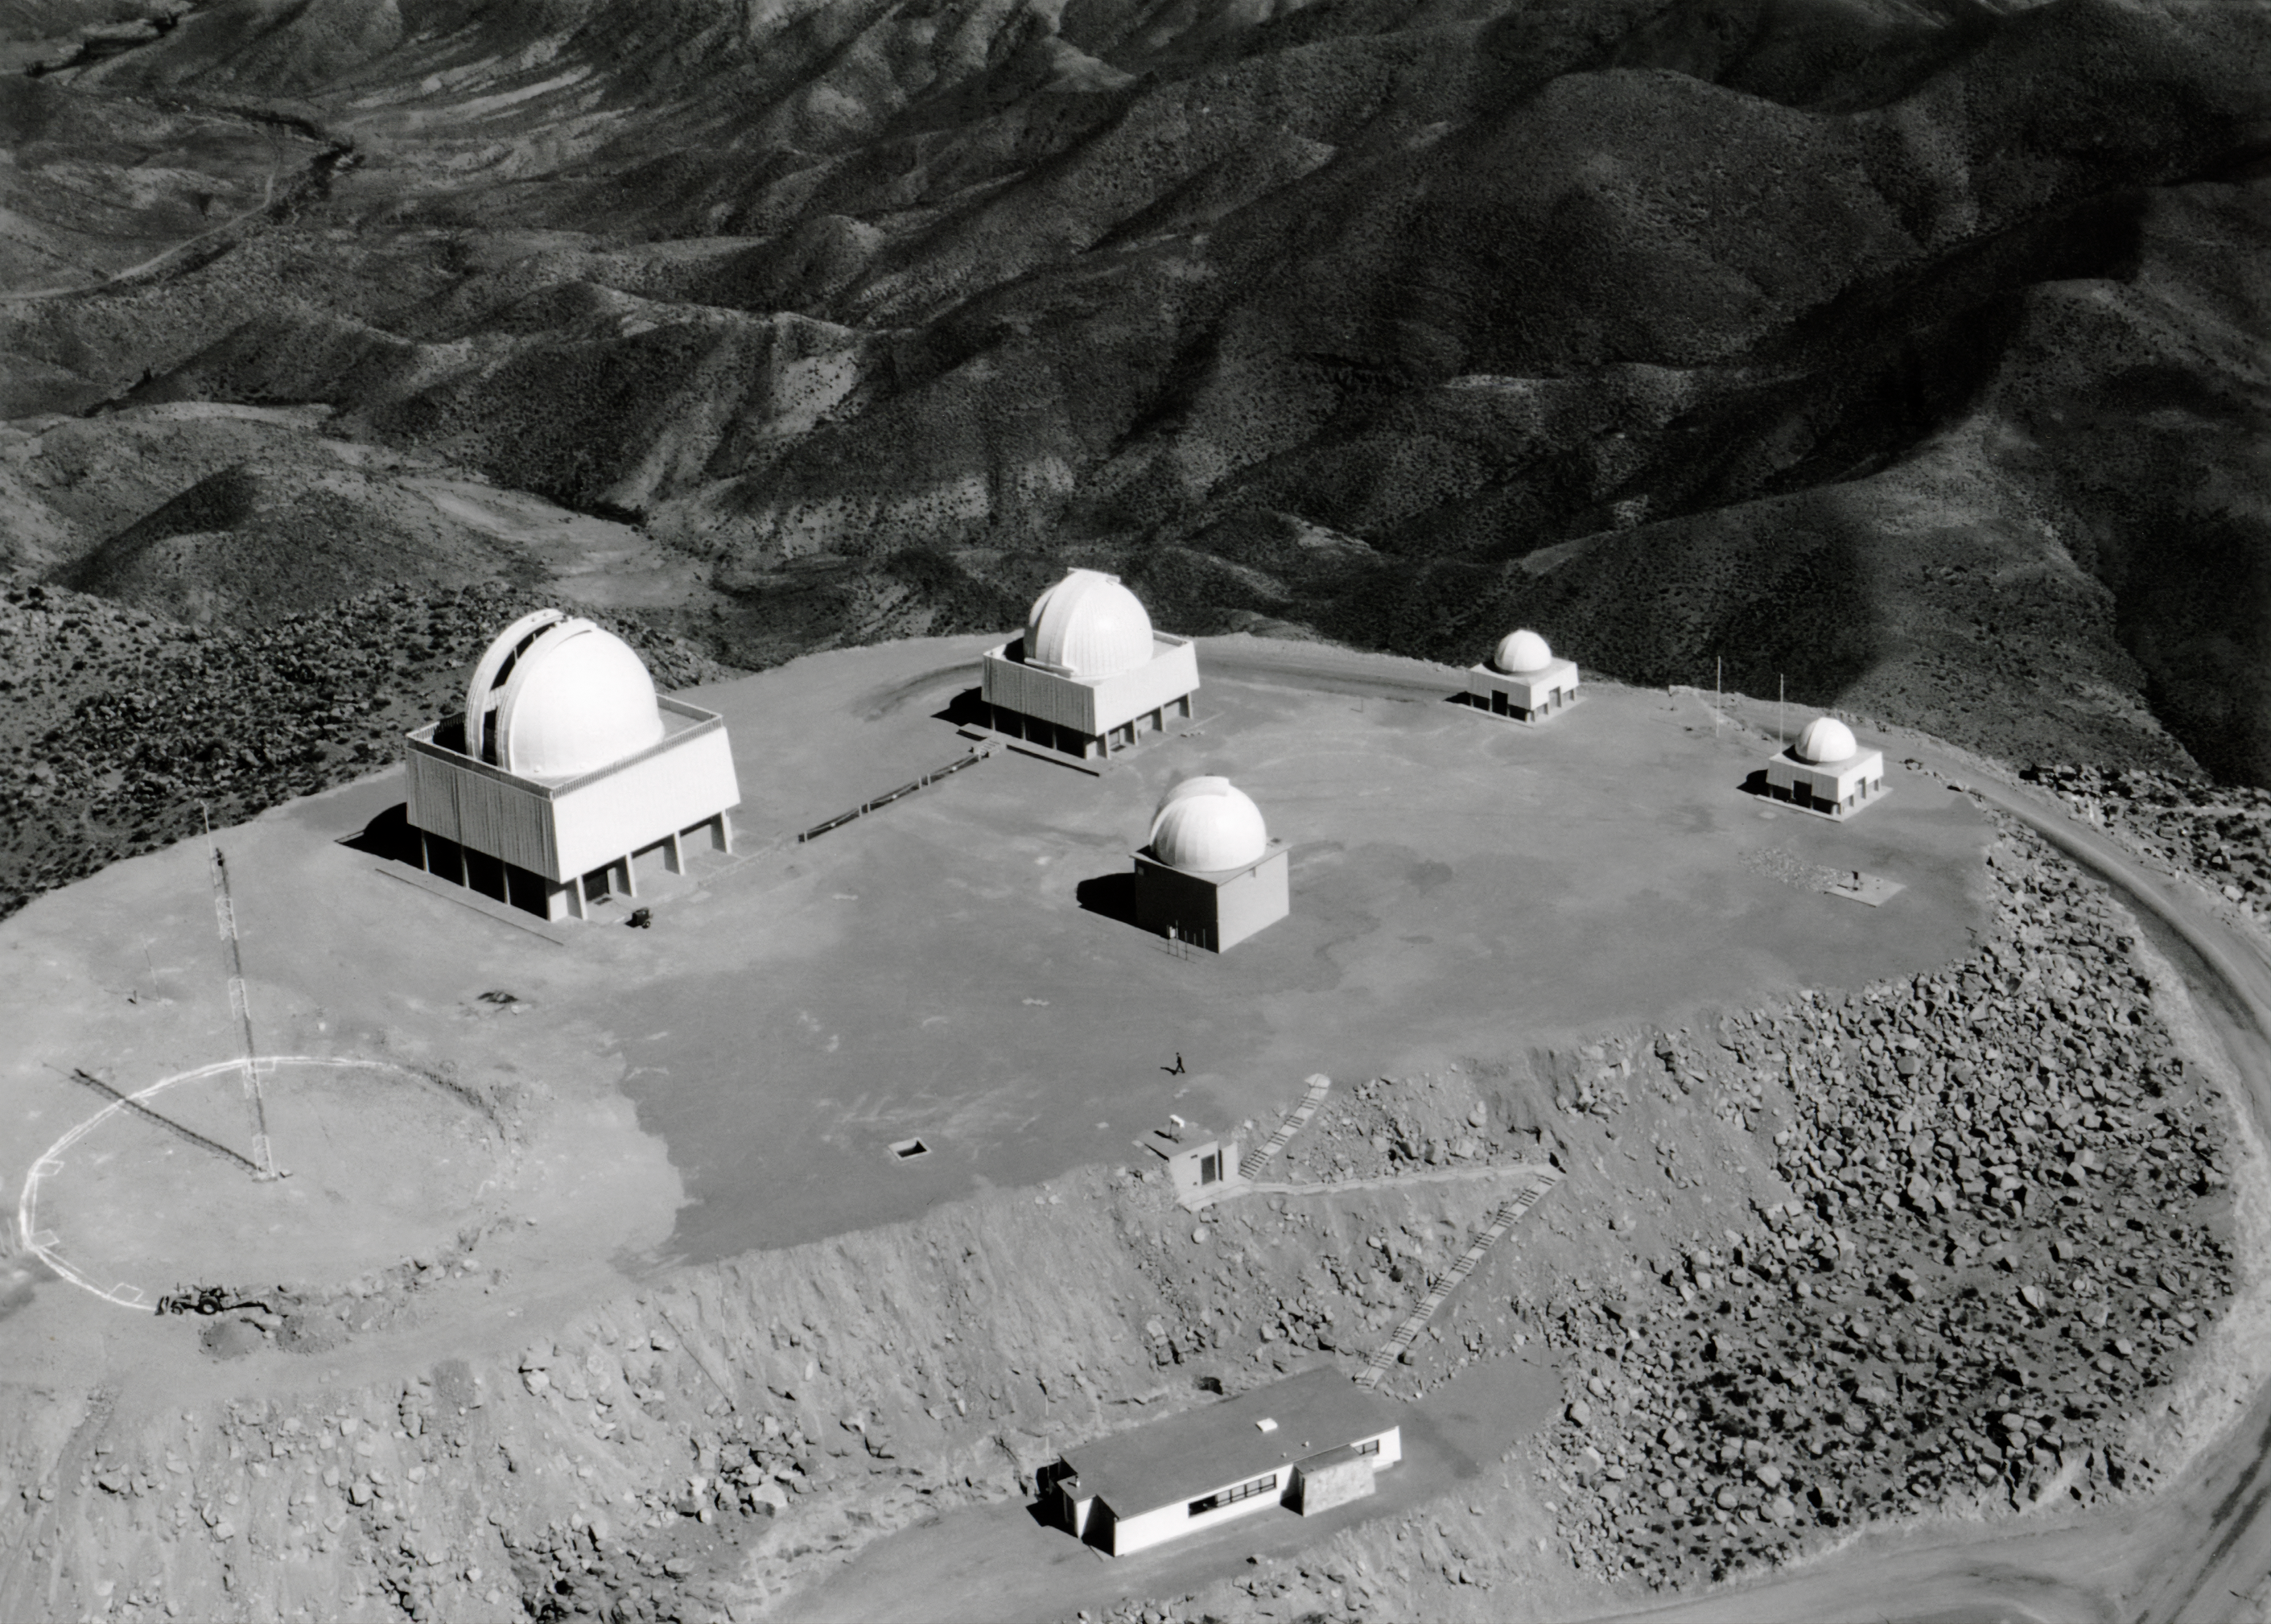

Cerro Tololo platform

Early photo showing the CTIO platform with the outline of the location of the future Víctor M. Blanco 4-meter Telescope.

Credit: CTIO/NOIRLab/AURA/NSF